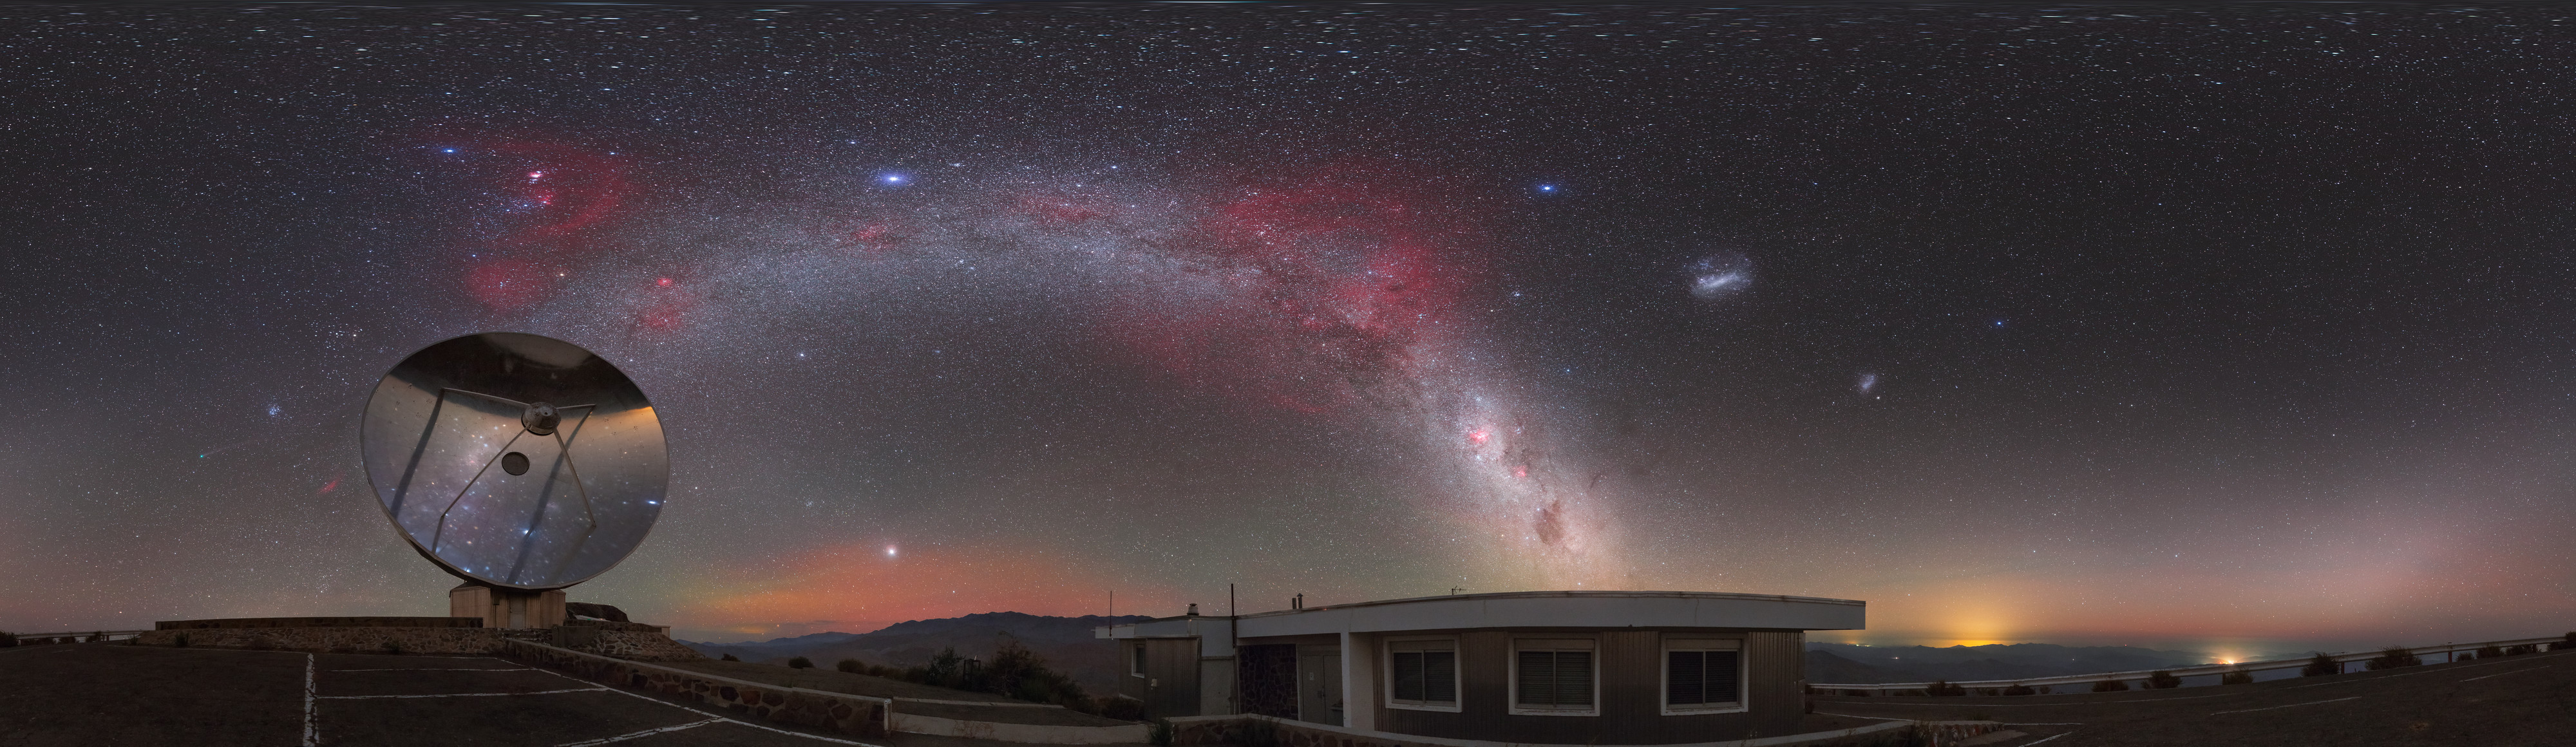

A comet across the Zodiac

Here the landscape at the La Silla observatory in Chile can be seen wrapped around the edge, whilst a comet fires across the Zodiac constellations.

Credit: ESO/P. Horálek